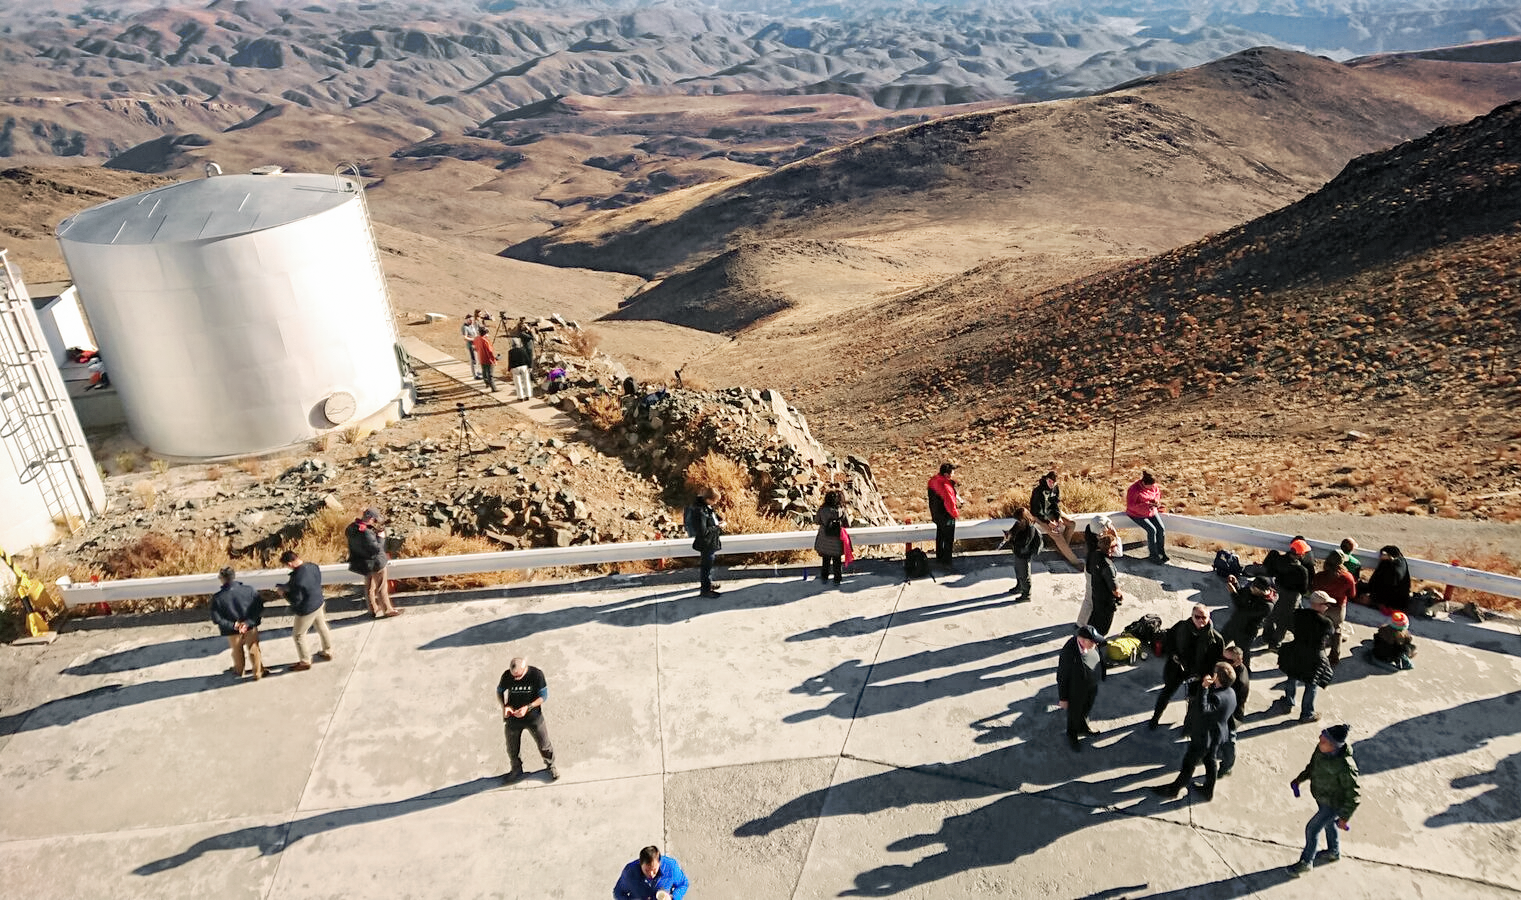

Solar Eclipse in La Silla 2019

Scientists, journalists and communicators meet at the La Silla Observatory in Chile for the total solar eclipse on 2 July 2019. ESO orgainsed observations and outreach activities to commemorate this rare phenomenon.

Credit: ESO/P. Sinclaire